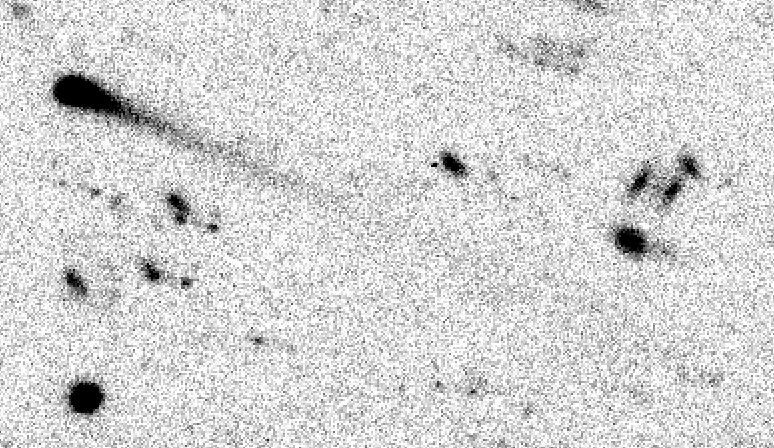

Comet P/1997 T3

Deep NTT image of P/1997 T3. This image covers a field of 105 x 60 arcsec and is a composite of several CCD exposures. It was taken with the ESO New Technology Telescope (NTT) and the EMMI multi-mode instrument by ESO astronomers Hermann Boehnhardt and Olivier Hainaut on different days between 21 and 25 October 1997. By computer processing, the images of P/1997 T3 are aligned to the same pixel position and co-added in order to increase the visibility of the comet. Due to the motion of the comet, multiple images of several galaxies and stars appear in this photo. At the time of the observations, the comet was about 3.34 AU from Earth and about 4.30 AU from the Sun.

Credit: ESO